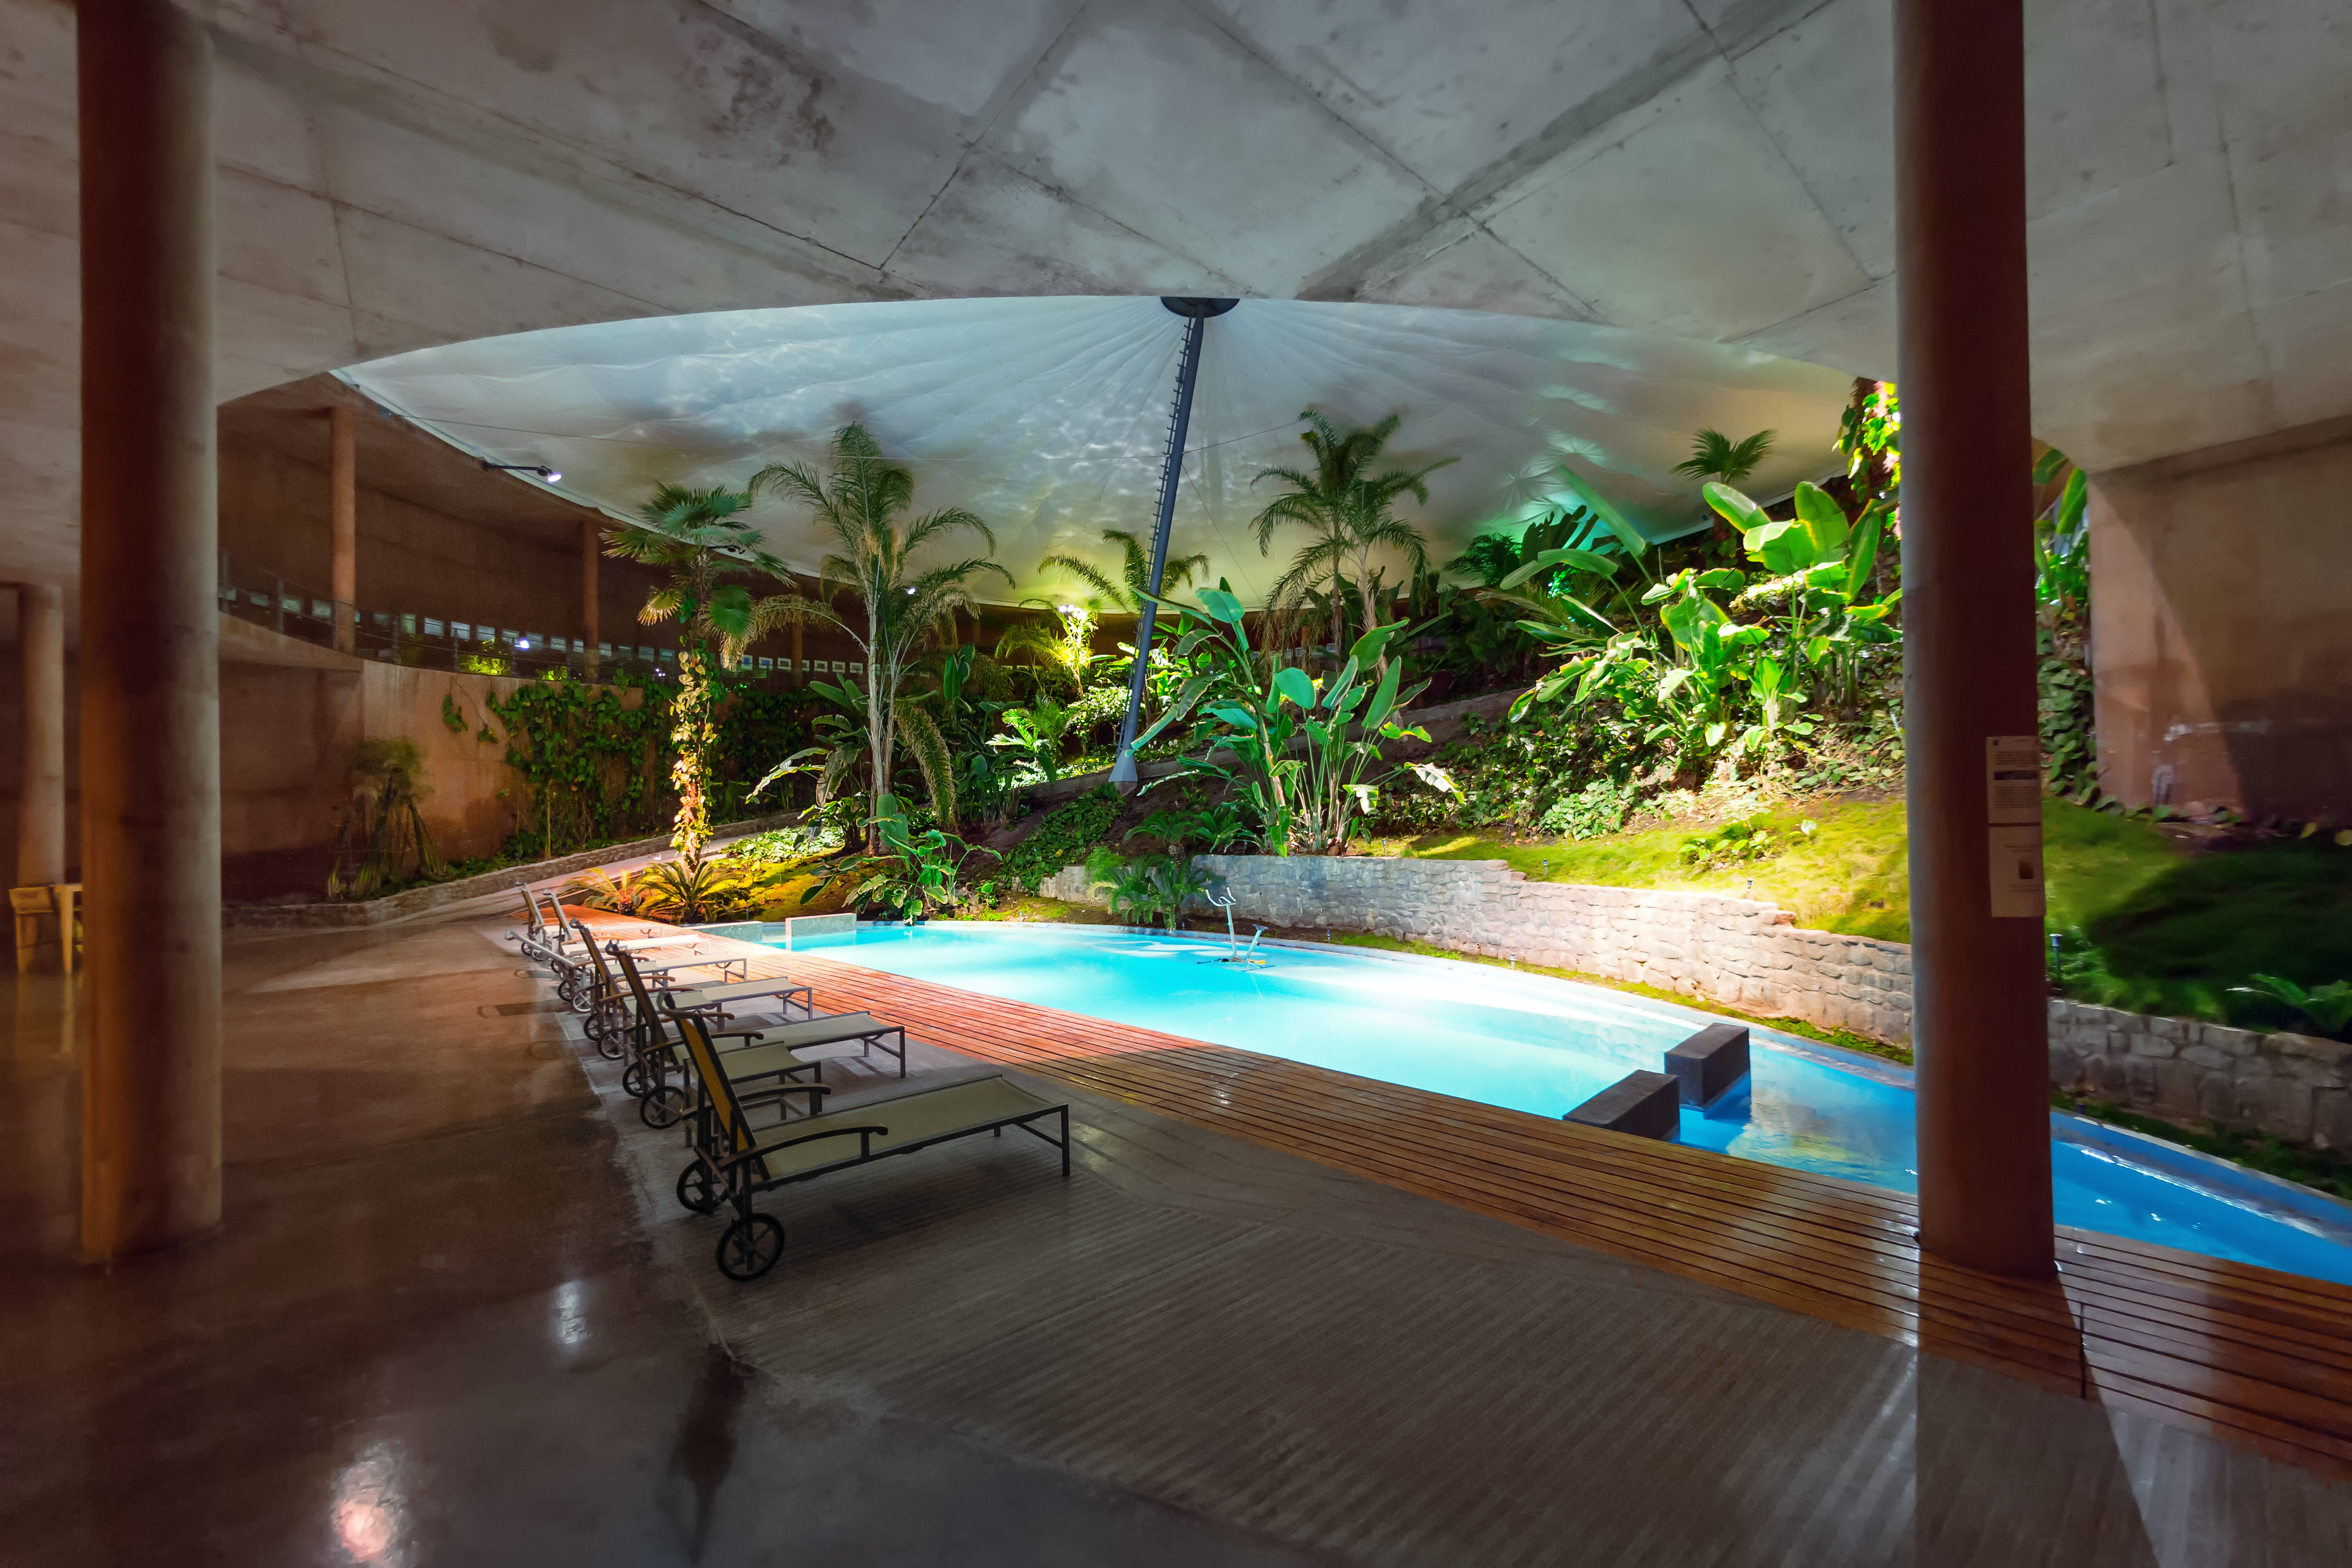

La Residencia's pool

The swimming pool at La Residencia, surrounded by loungers and plants.

Credit: P. Horálek/ESO